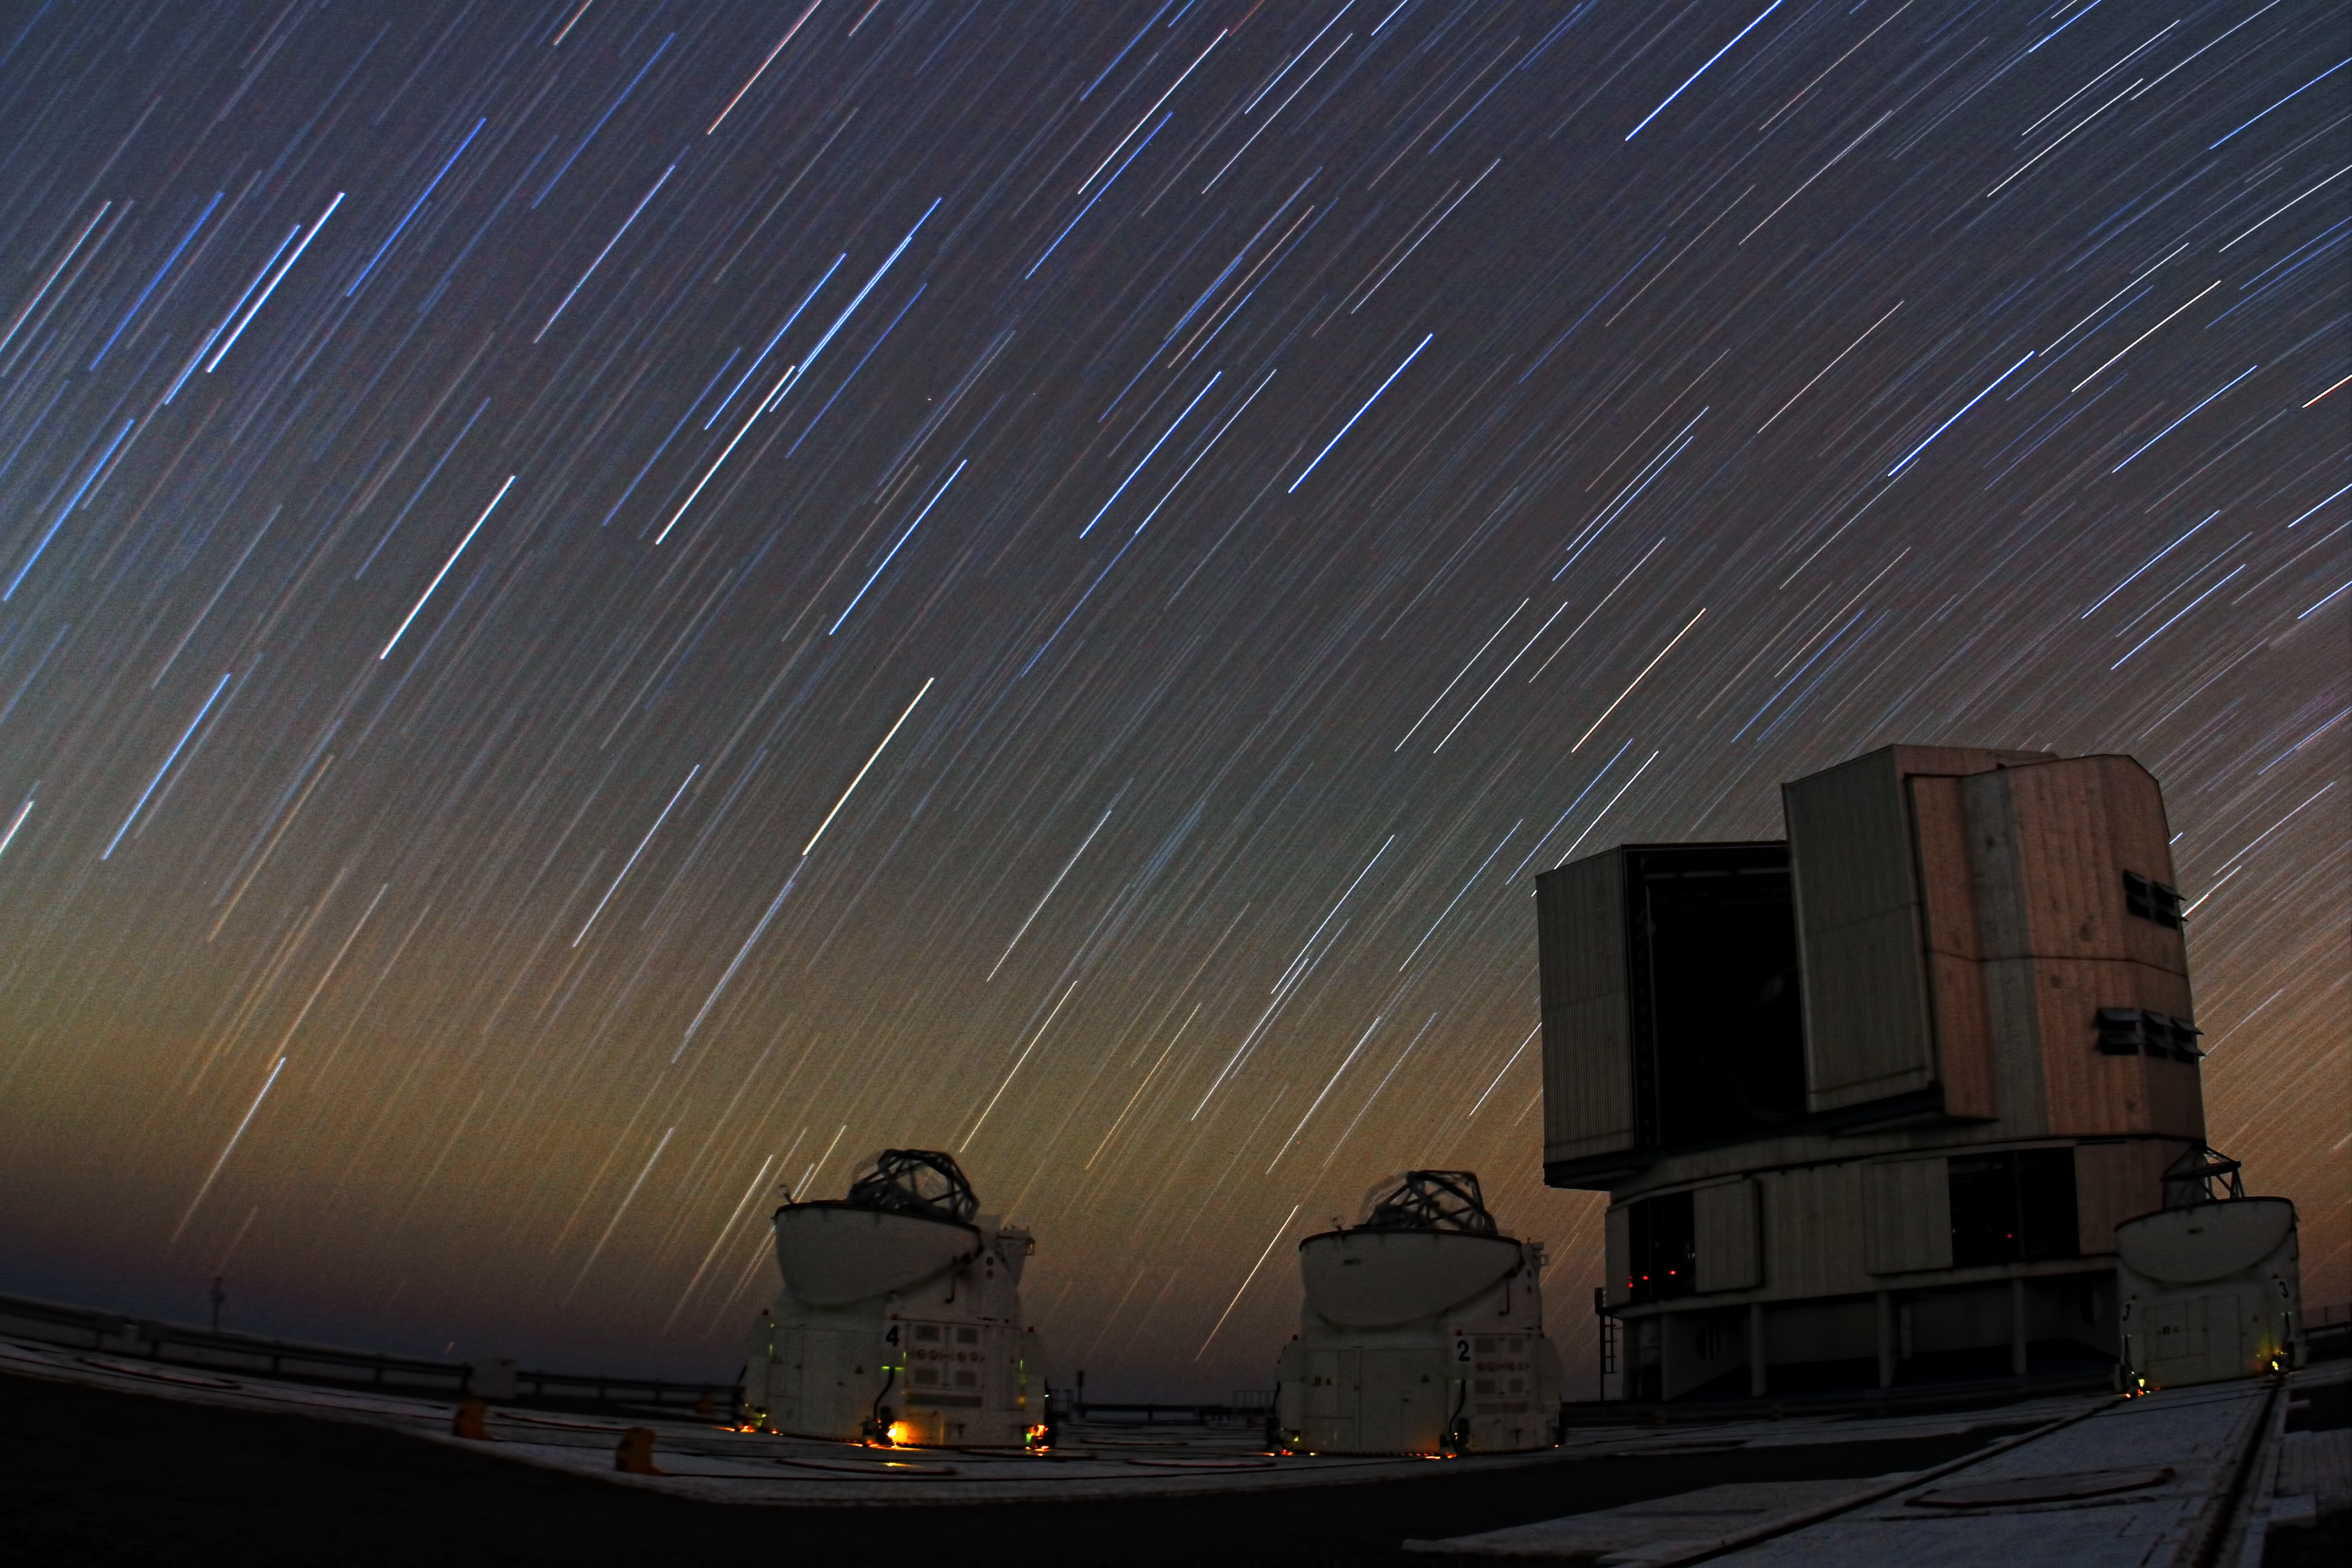

Startrails on Paranal

A Unit Telescope of the VLT and two Auxiliary Telescopes under a startrail on Paranal.

Credit: ESO